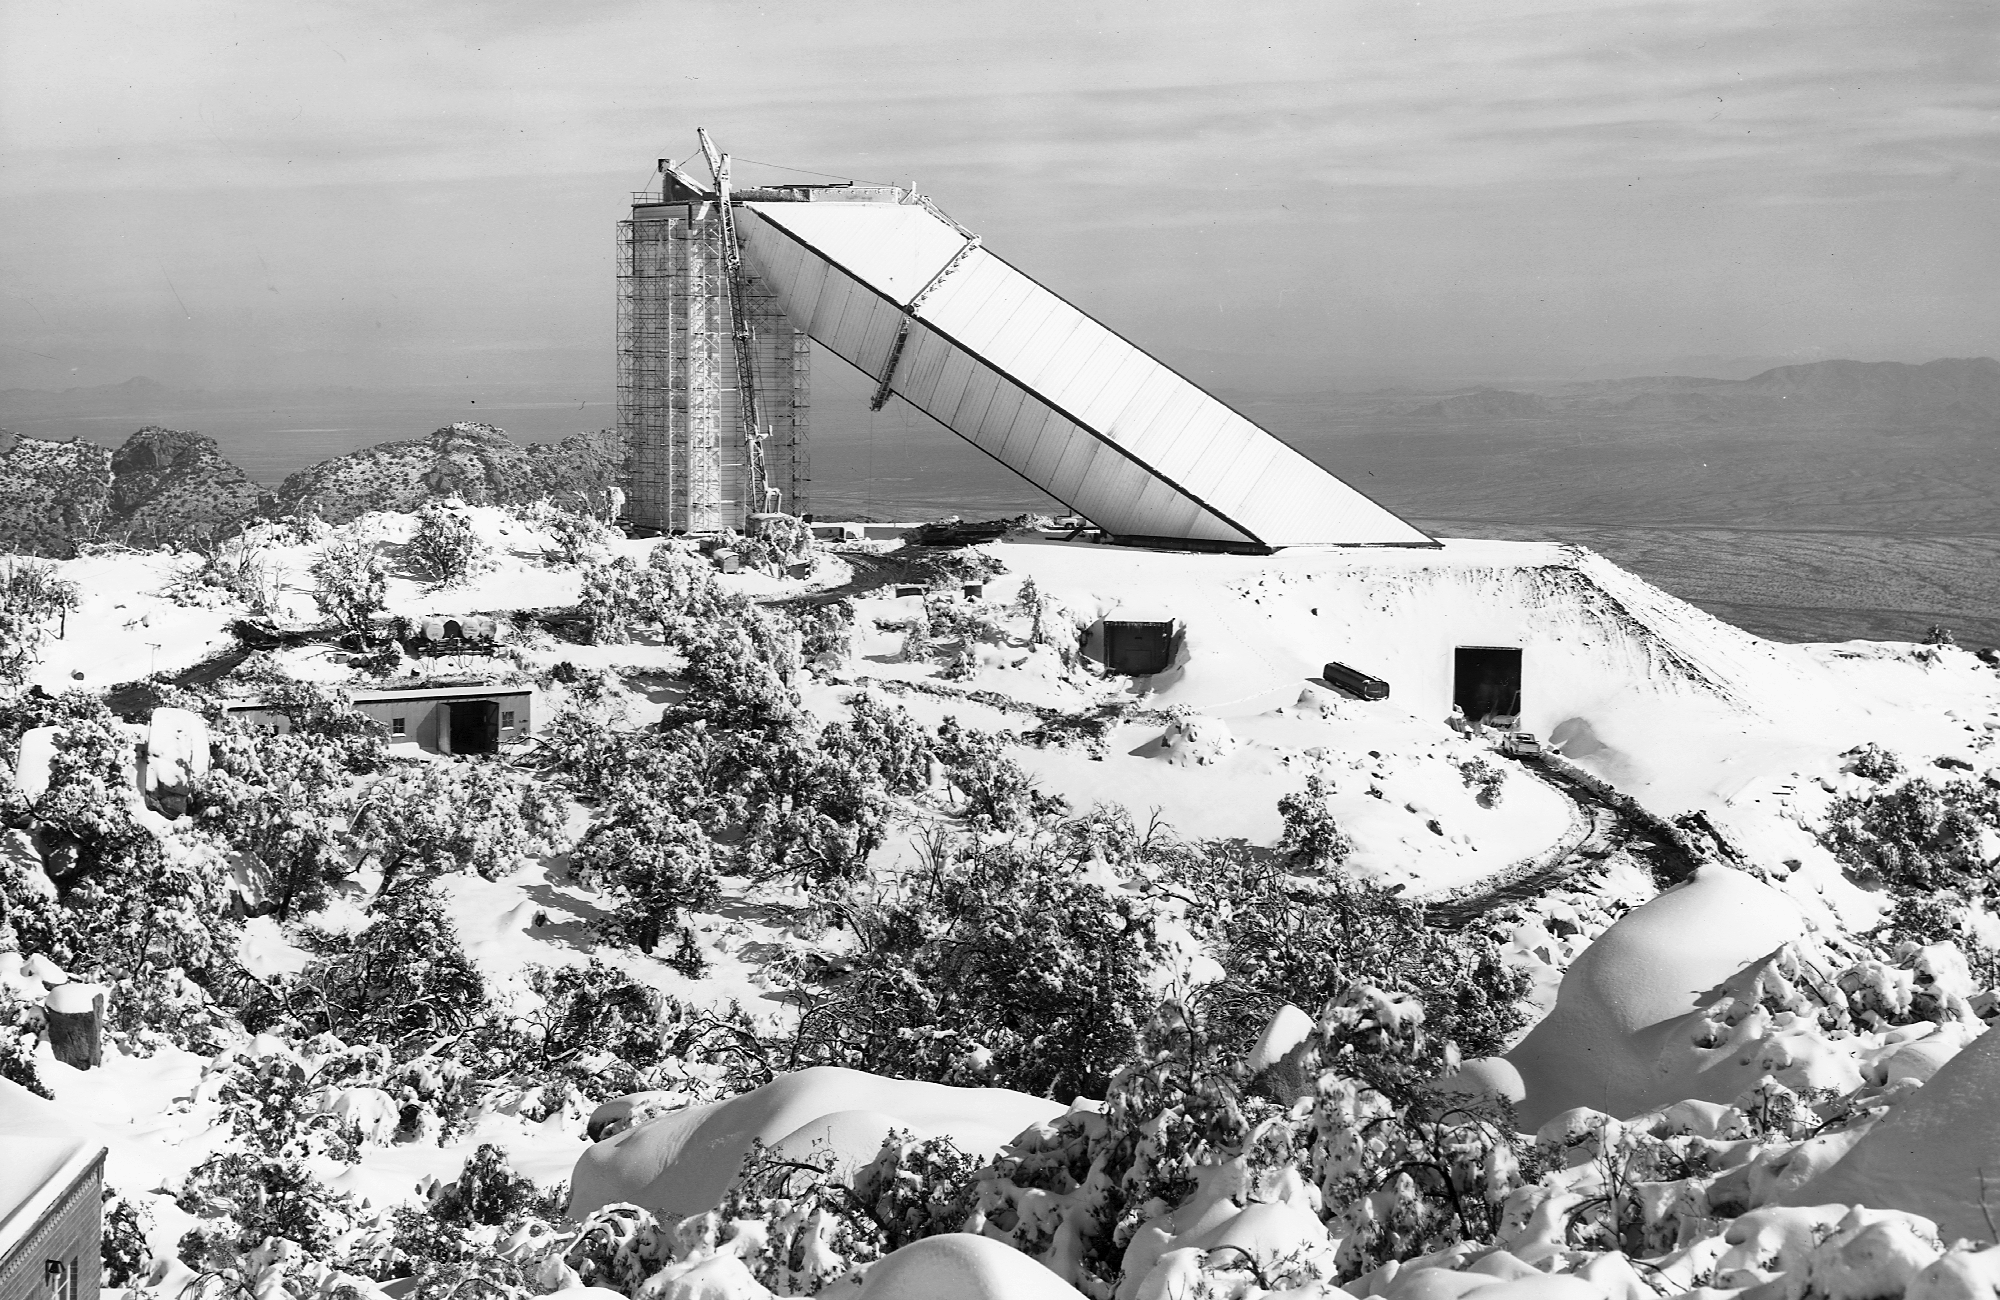

McMath construction

The solar telescope during construction, in the winter of 1961. From the private collection of Dr Keith Pierce.

Credit: Keith Pierce/NOIRLab/NSF/AURA/